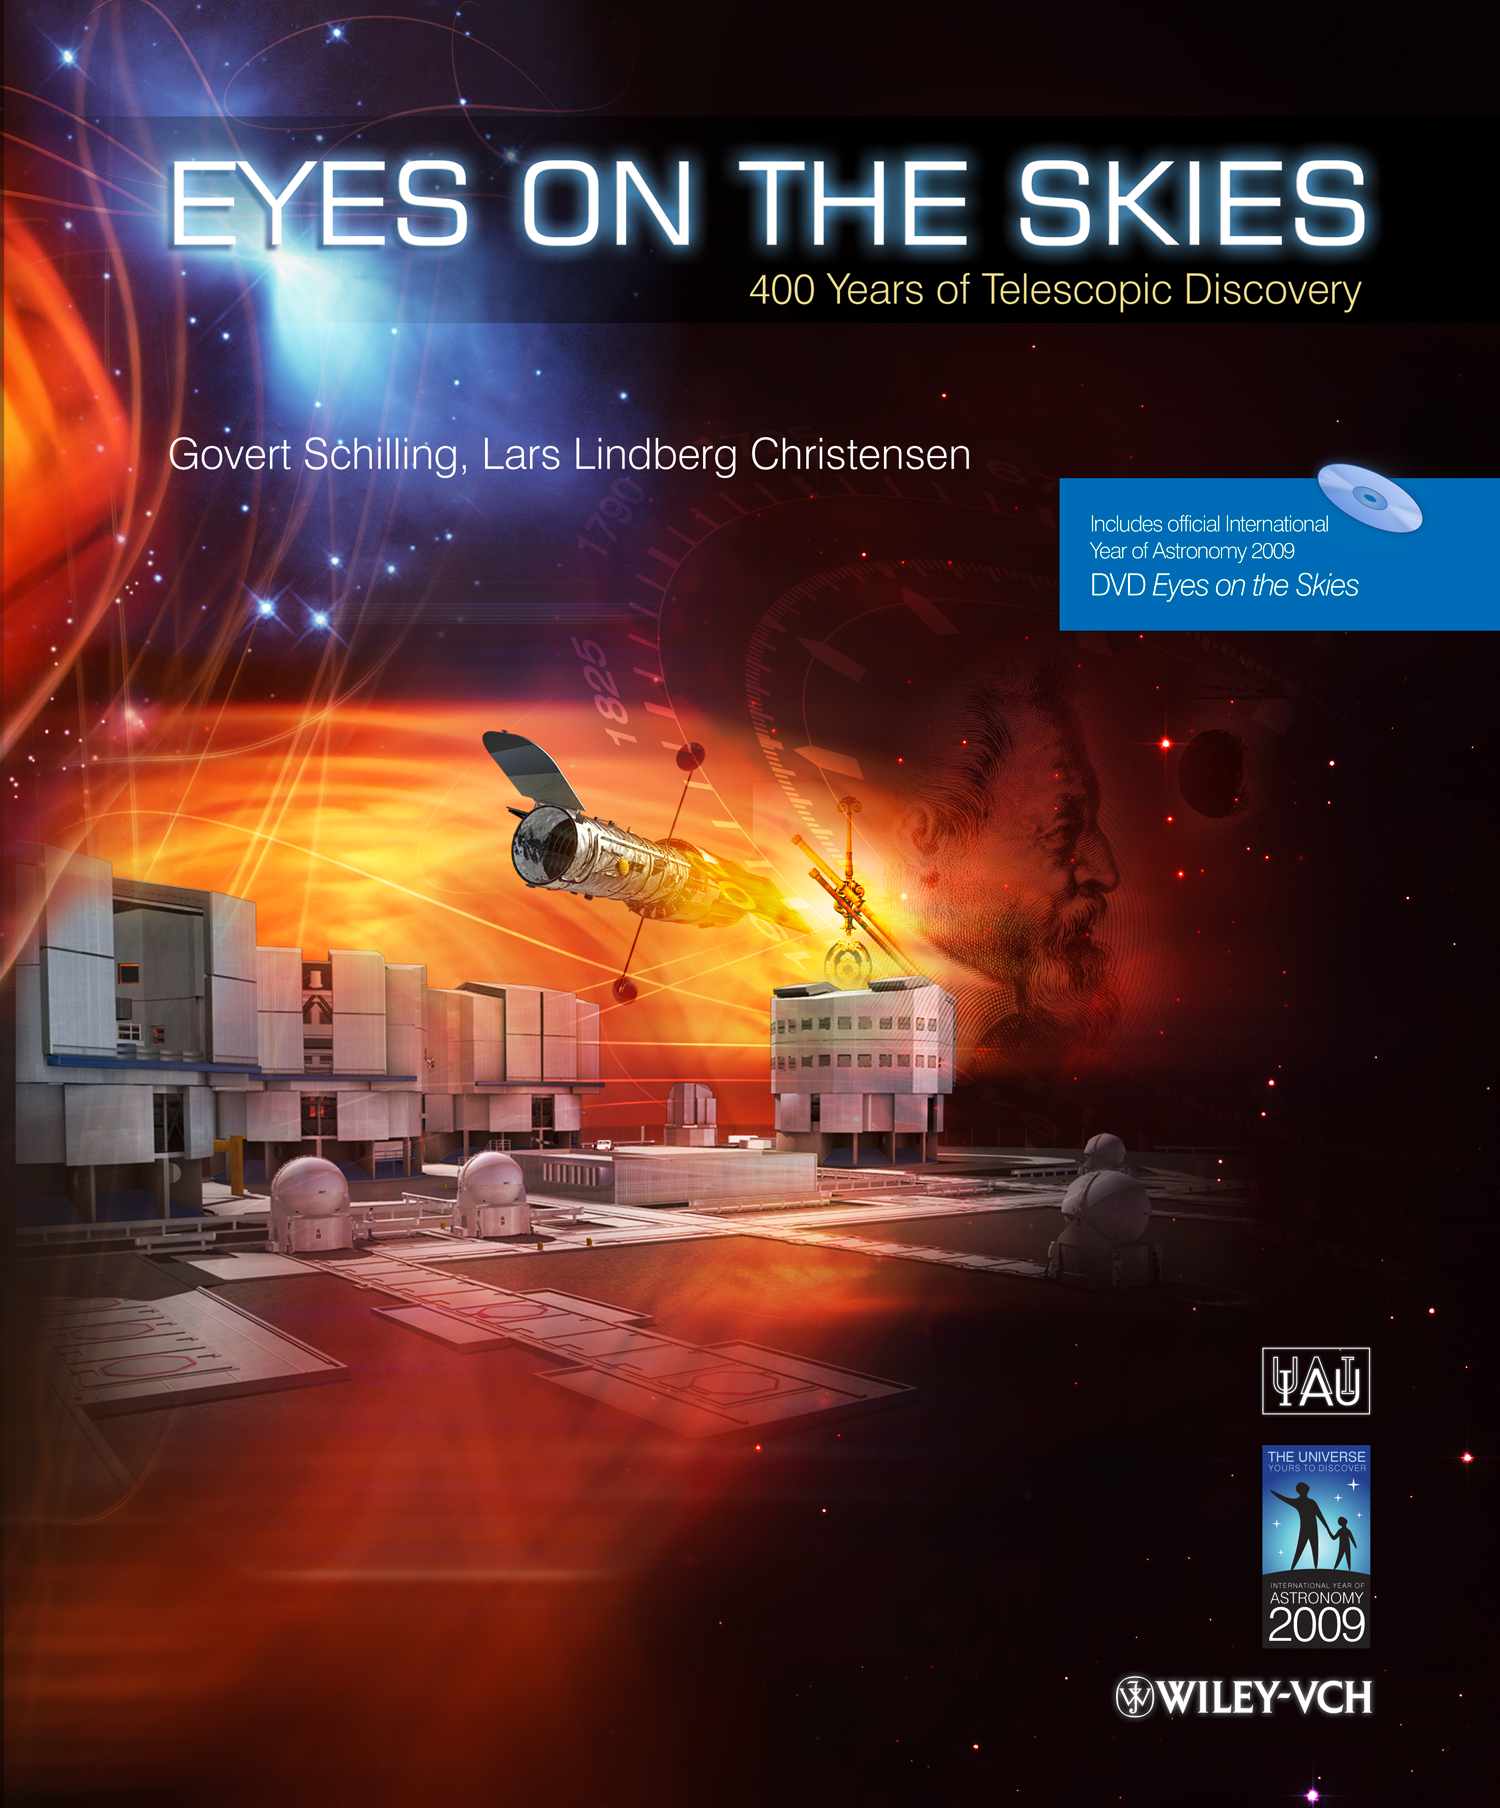

Eyes on the Skies Book Cover

Cover of the book Eyes on the Skies — 400 Years of Telescopic Discovery.

Credit: International Astronomical Union / International Year of Astronomy 2009